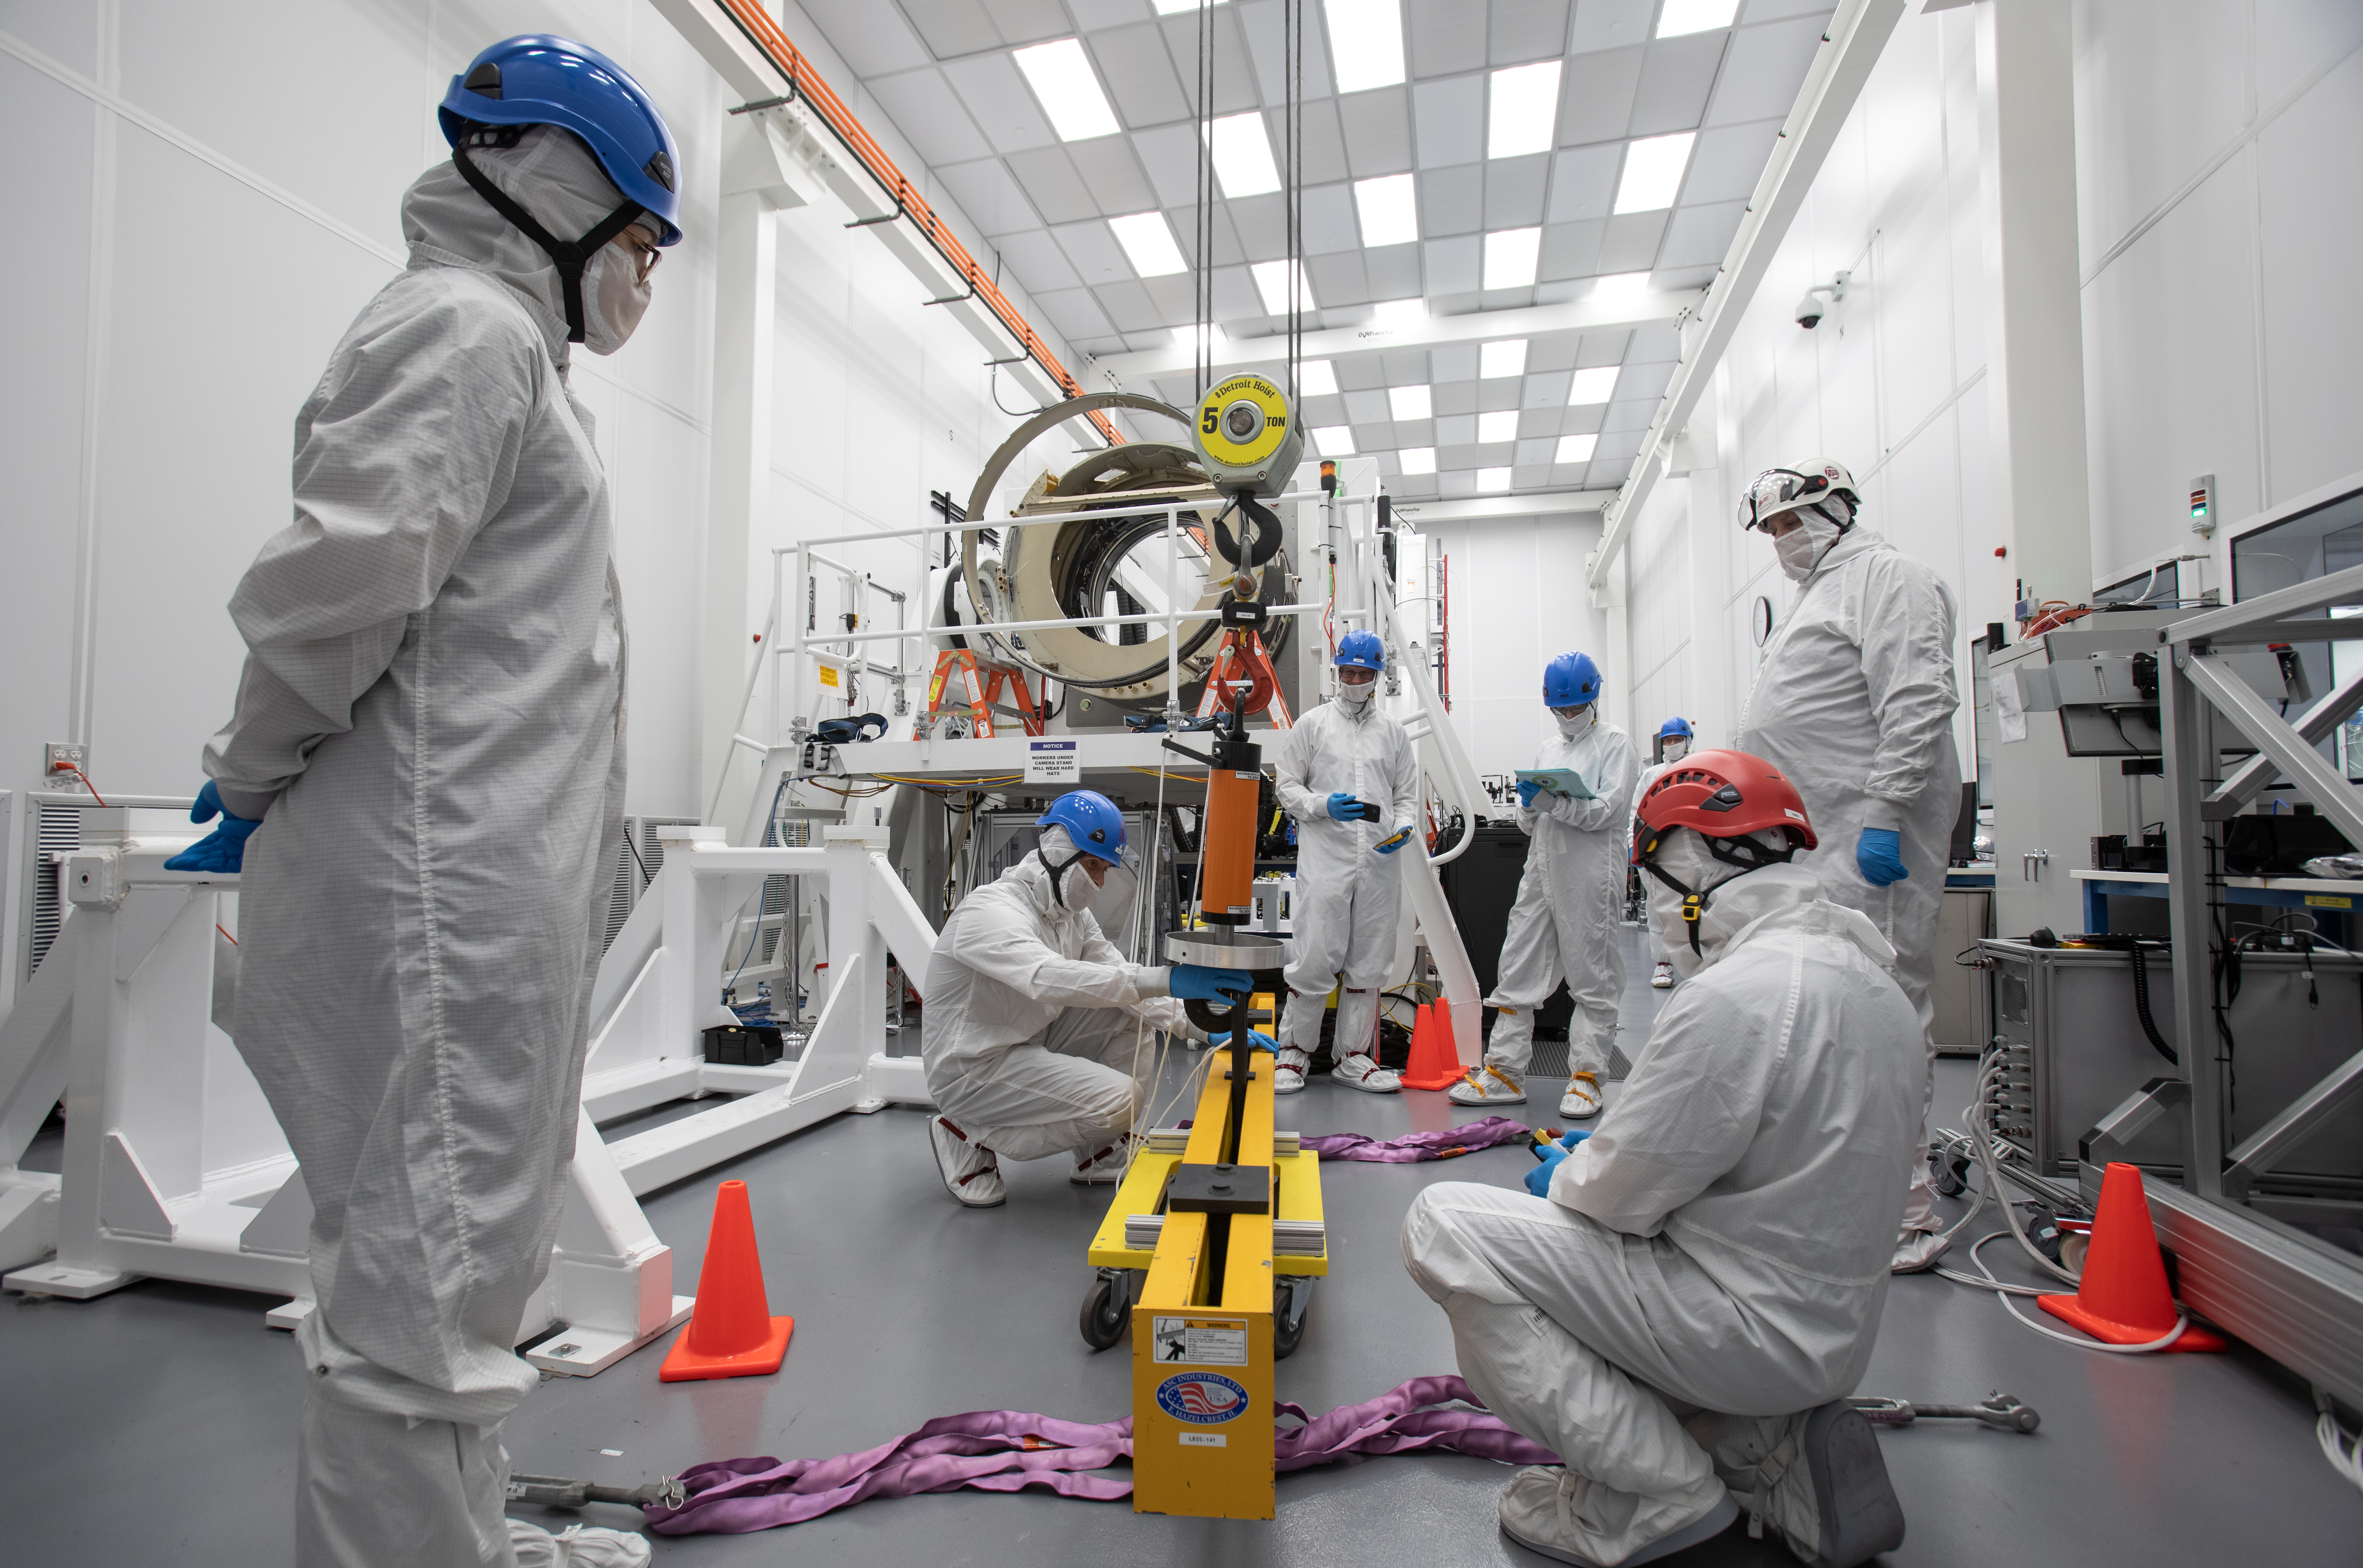

LSST Camera Body Lift

The LSST team successfully completed a lift of the camera body on April 4.

Credit: Jacqueline Ramseyer Orrell/SLAC National Accelerator Laboratory